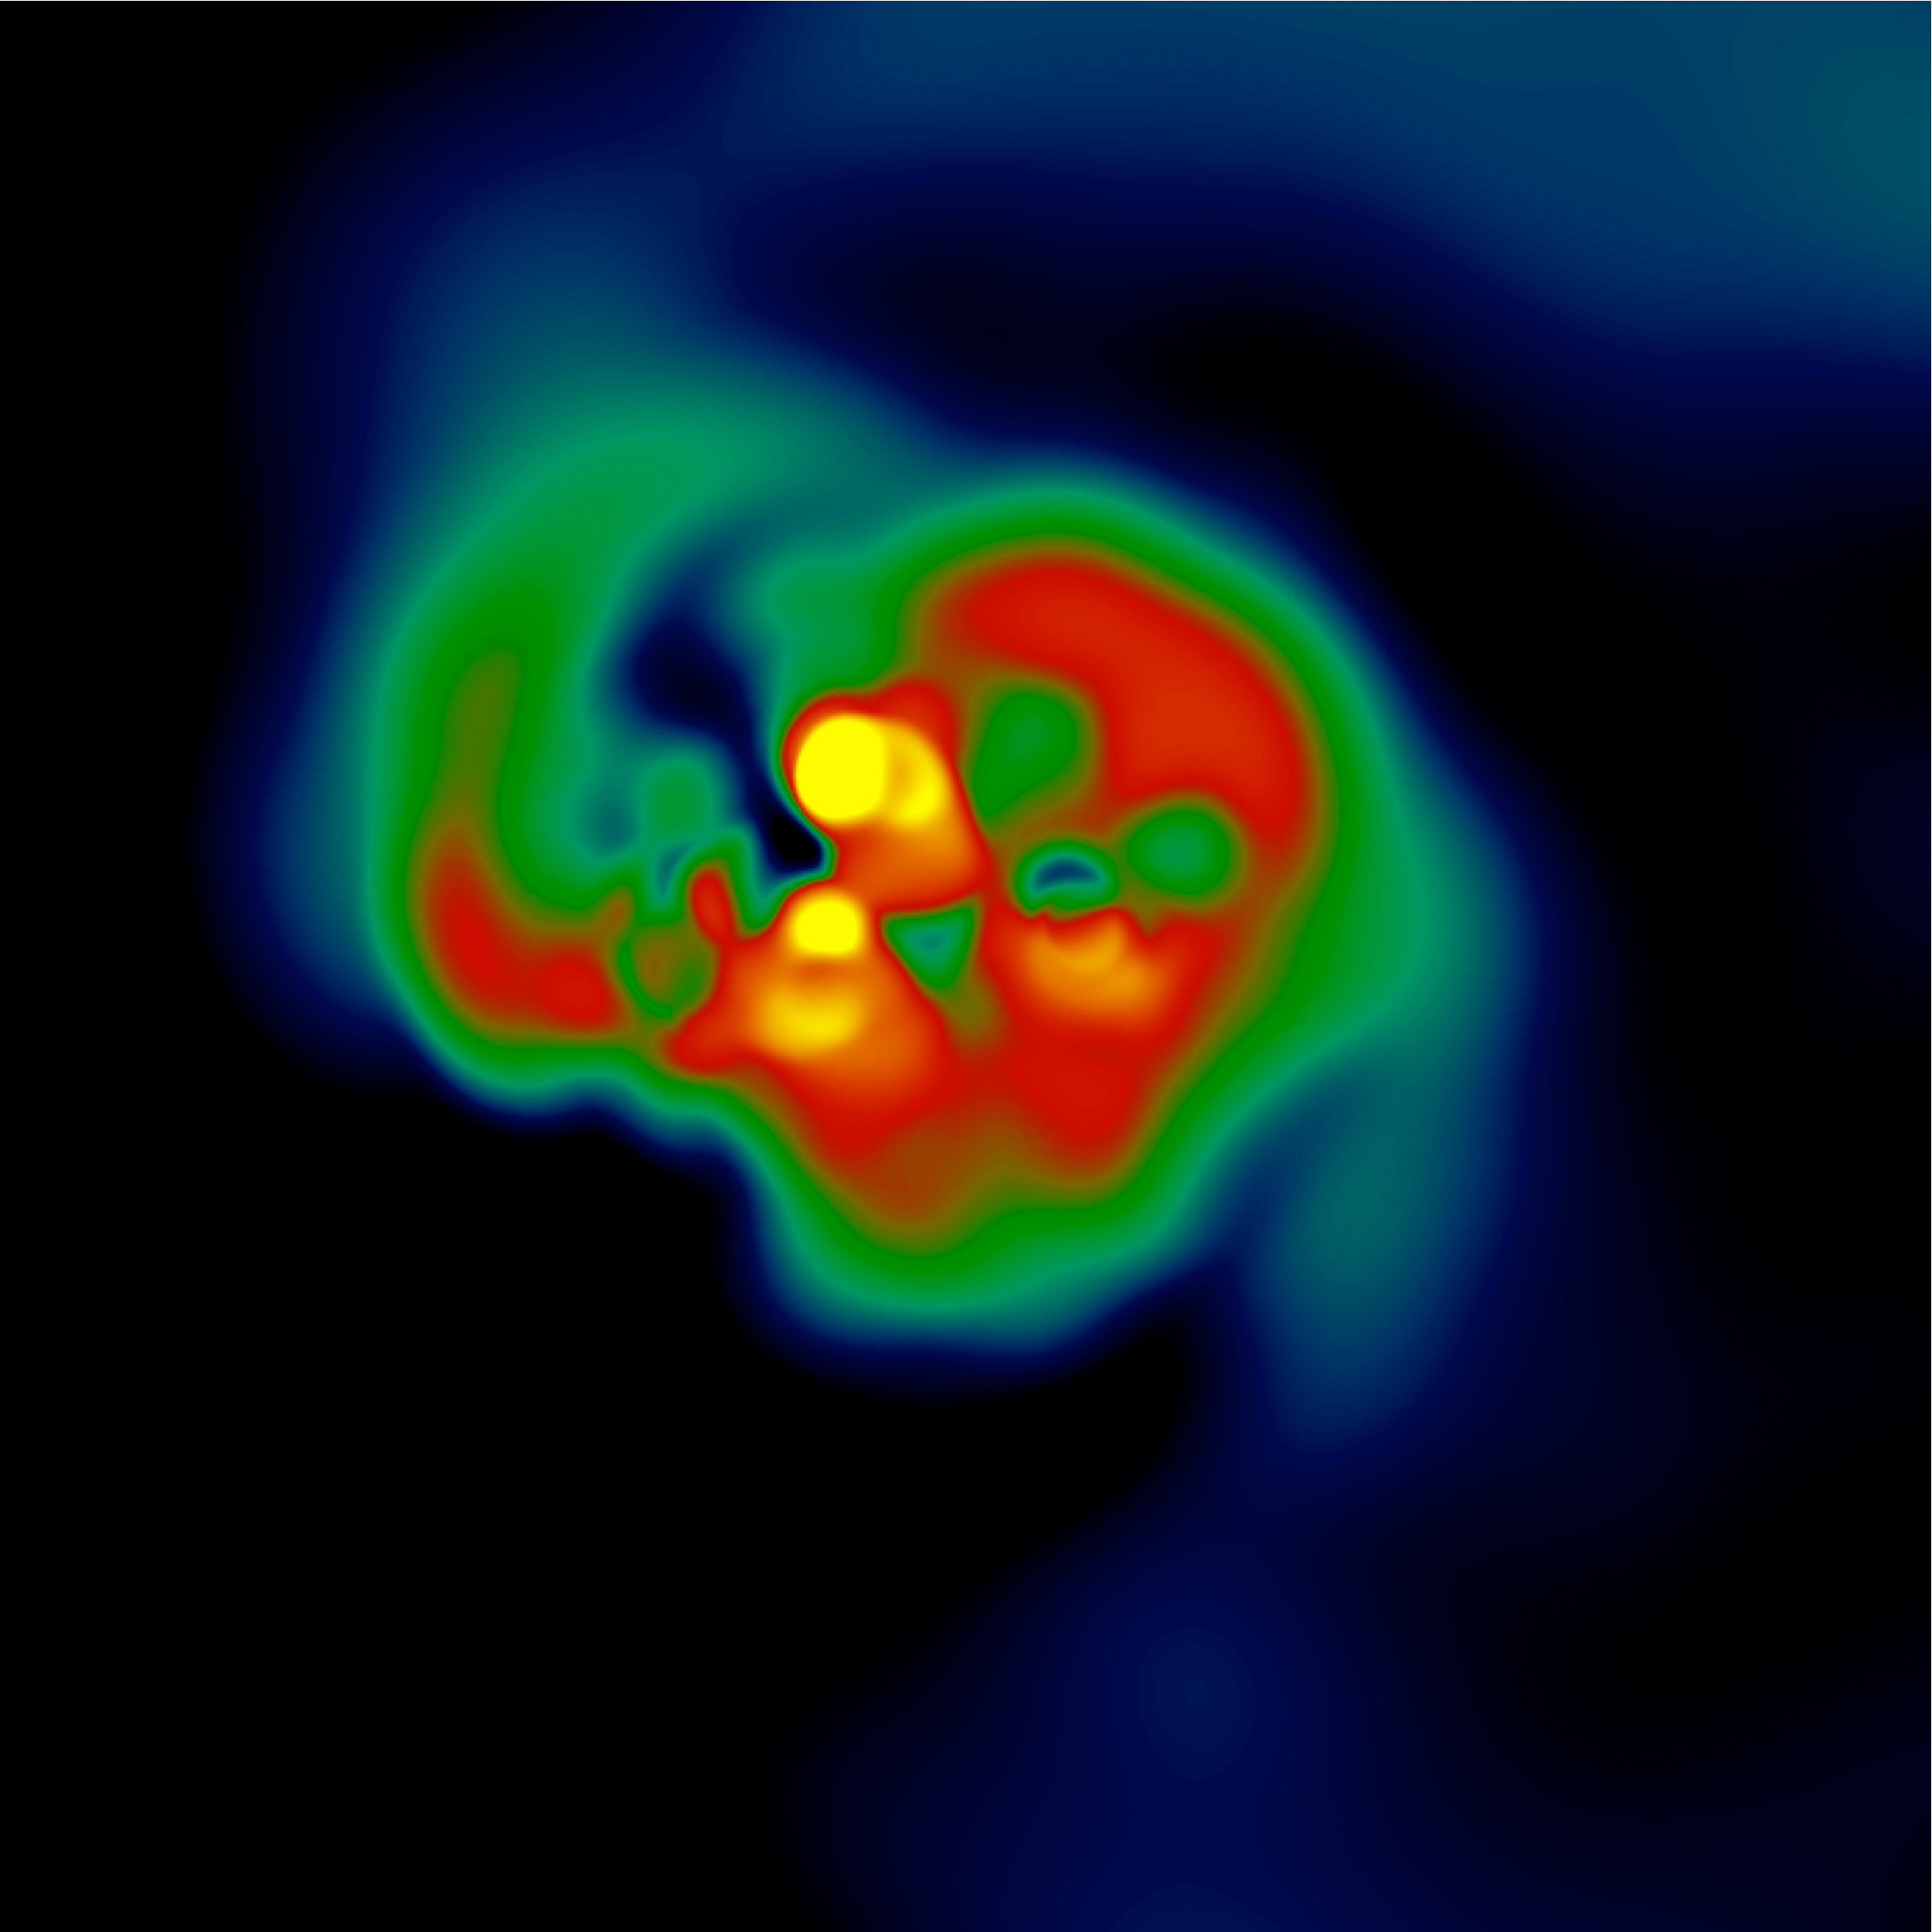

The formation of the first, fast-spinning stars

Simulation of the formation of the first stars showing fast rotation. Figure adapted from Stacy et al. 2011, MNRAS 413, 1, 543.

Credit: A. Stacy, University of Texas